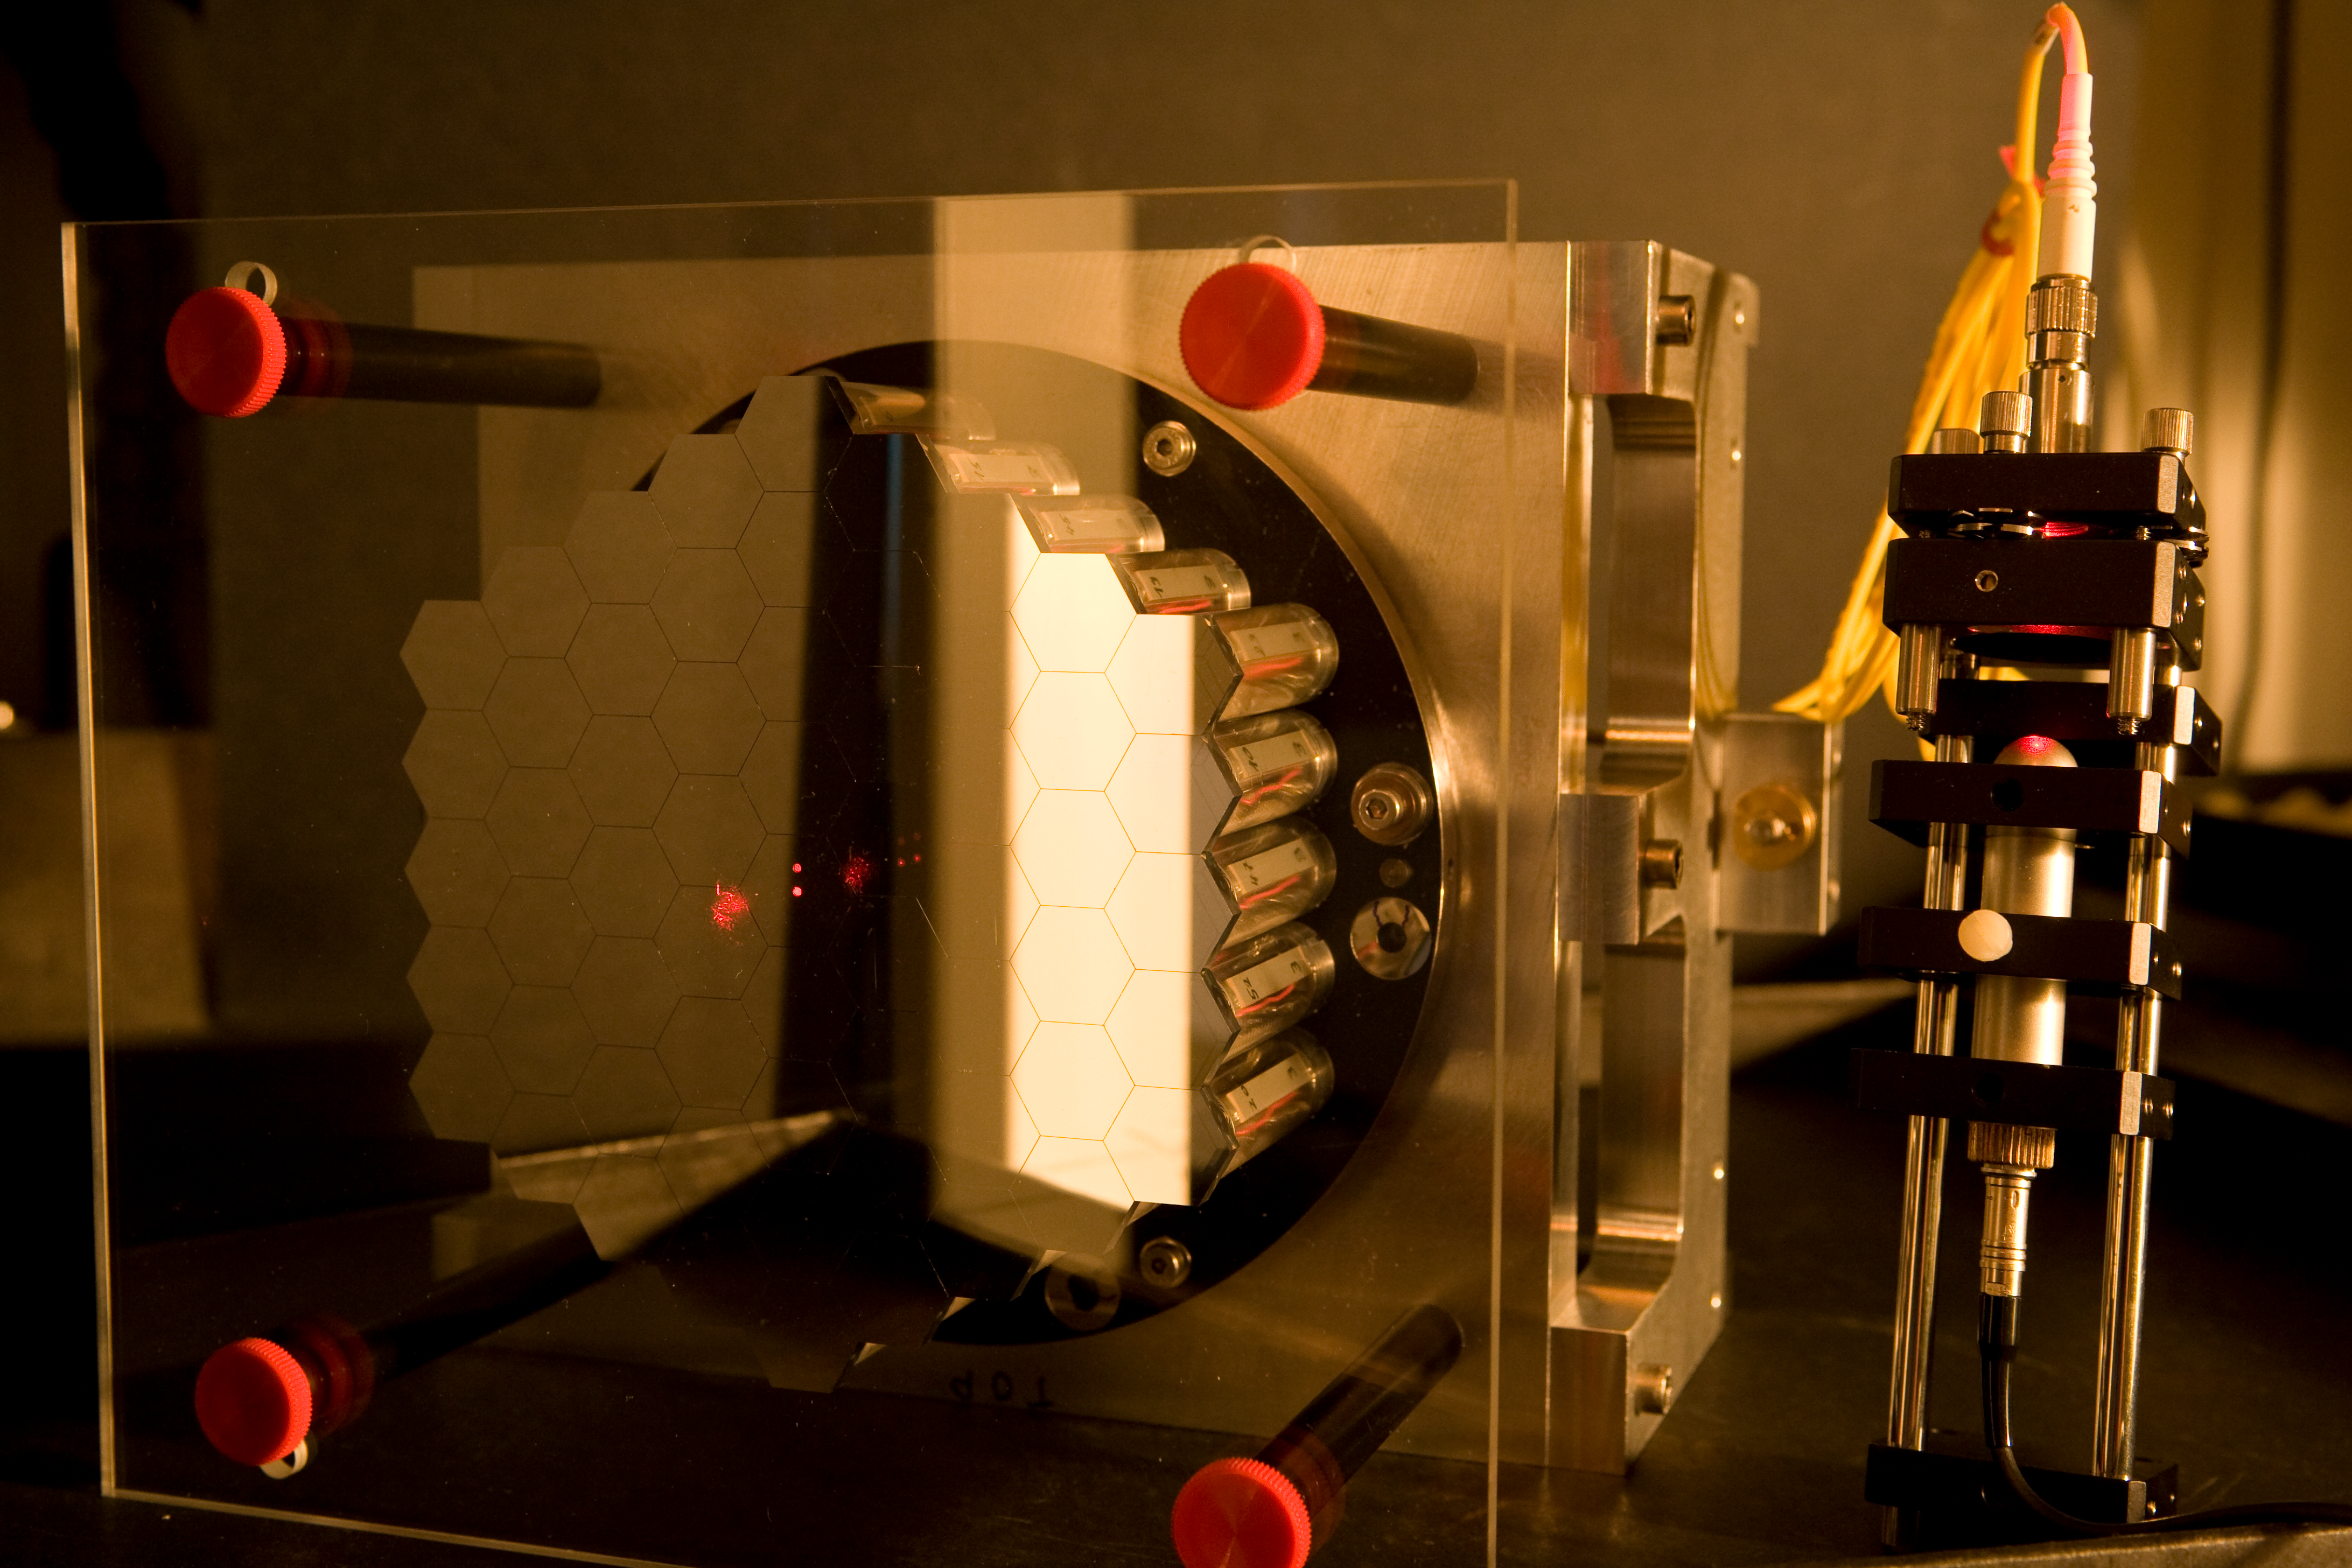

ELT Active Phasing Experiment

The construction of the ELT is only possible with a segmented primary mirror. Scientists at ESO have developed a test bench called Active Phasing Experiment to study a new phasing technology and a new telescope control system. The key subsystem of this experiment is a scaled down Active Segmented Mirror (ASM) composed of sixty-one hexagonal segments of seventeen millimeters side to side (approximately 100 times smaller than of an ELT segment). Each hexagonal mirror can be controlled in piston, tip and tilt. Mar2007

Credit: ESO/H.H.Heyer